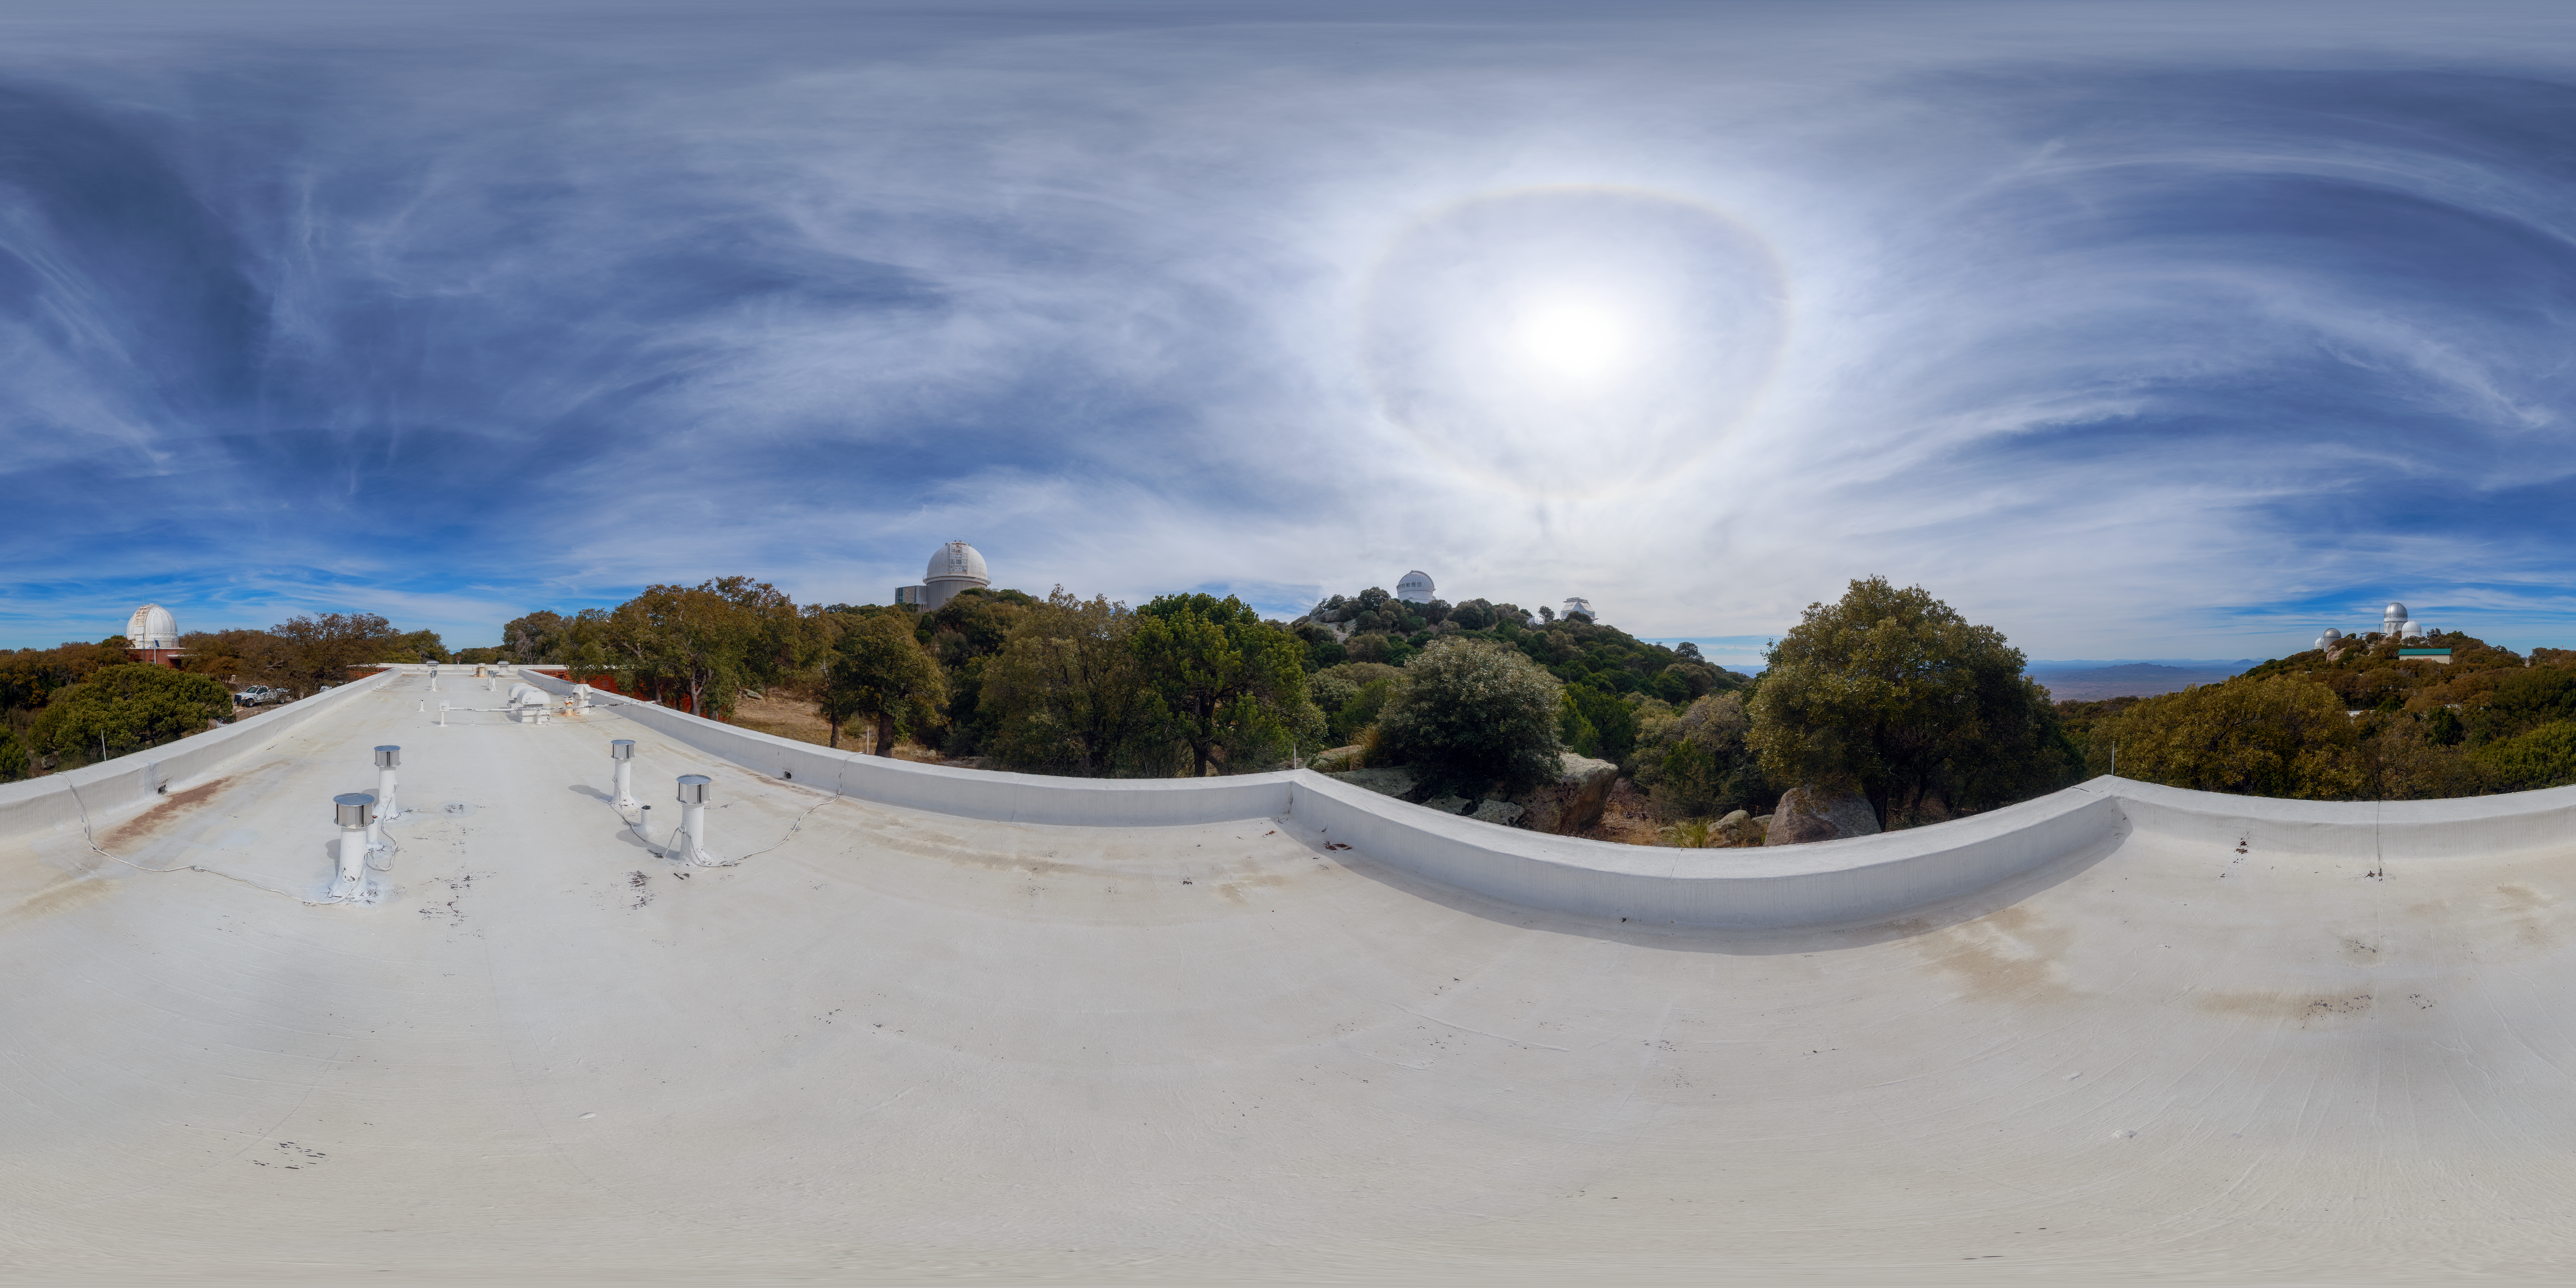

Kitt Peak Dormitory Roof 360 Degree Panorama

A 360 degree panorama view of the Kitt Peak dormitory roof.

A 360 degree fisheye/fulldome version of this image can be found here.

Credit: NOIRLab/AURA/NSF/P. Horálek